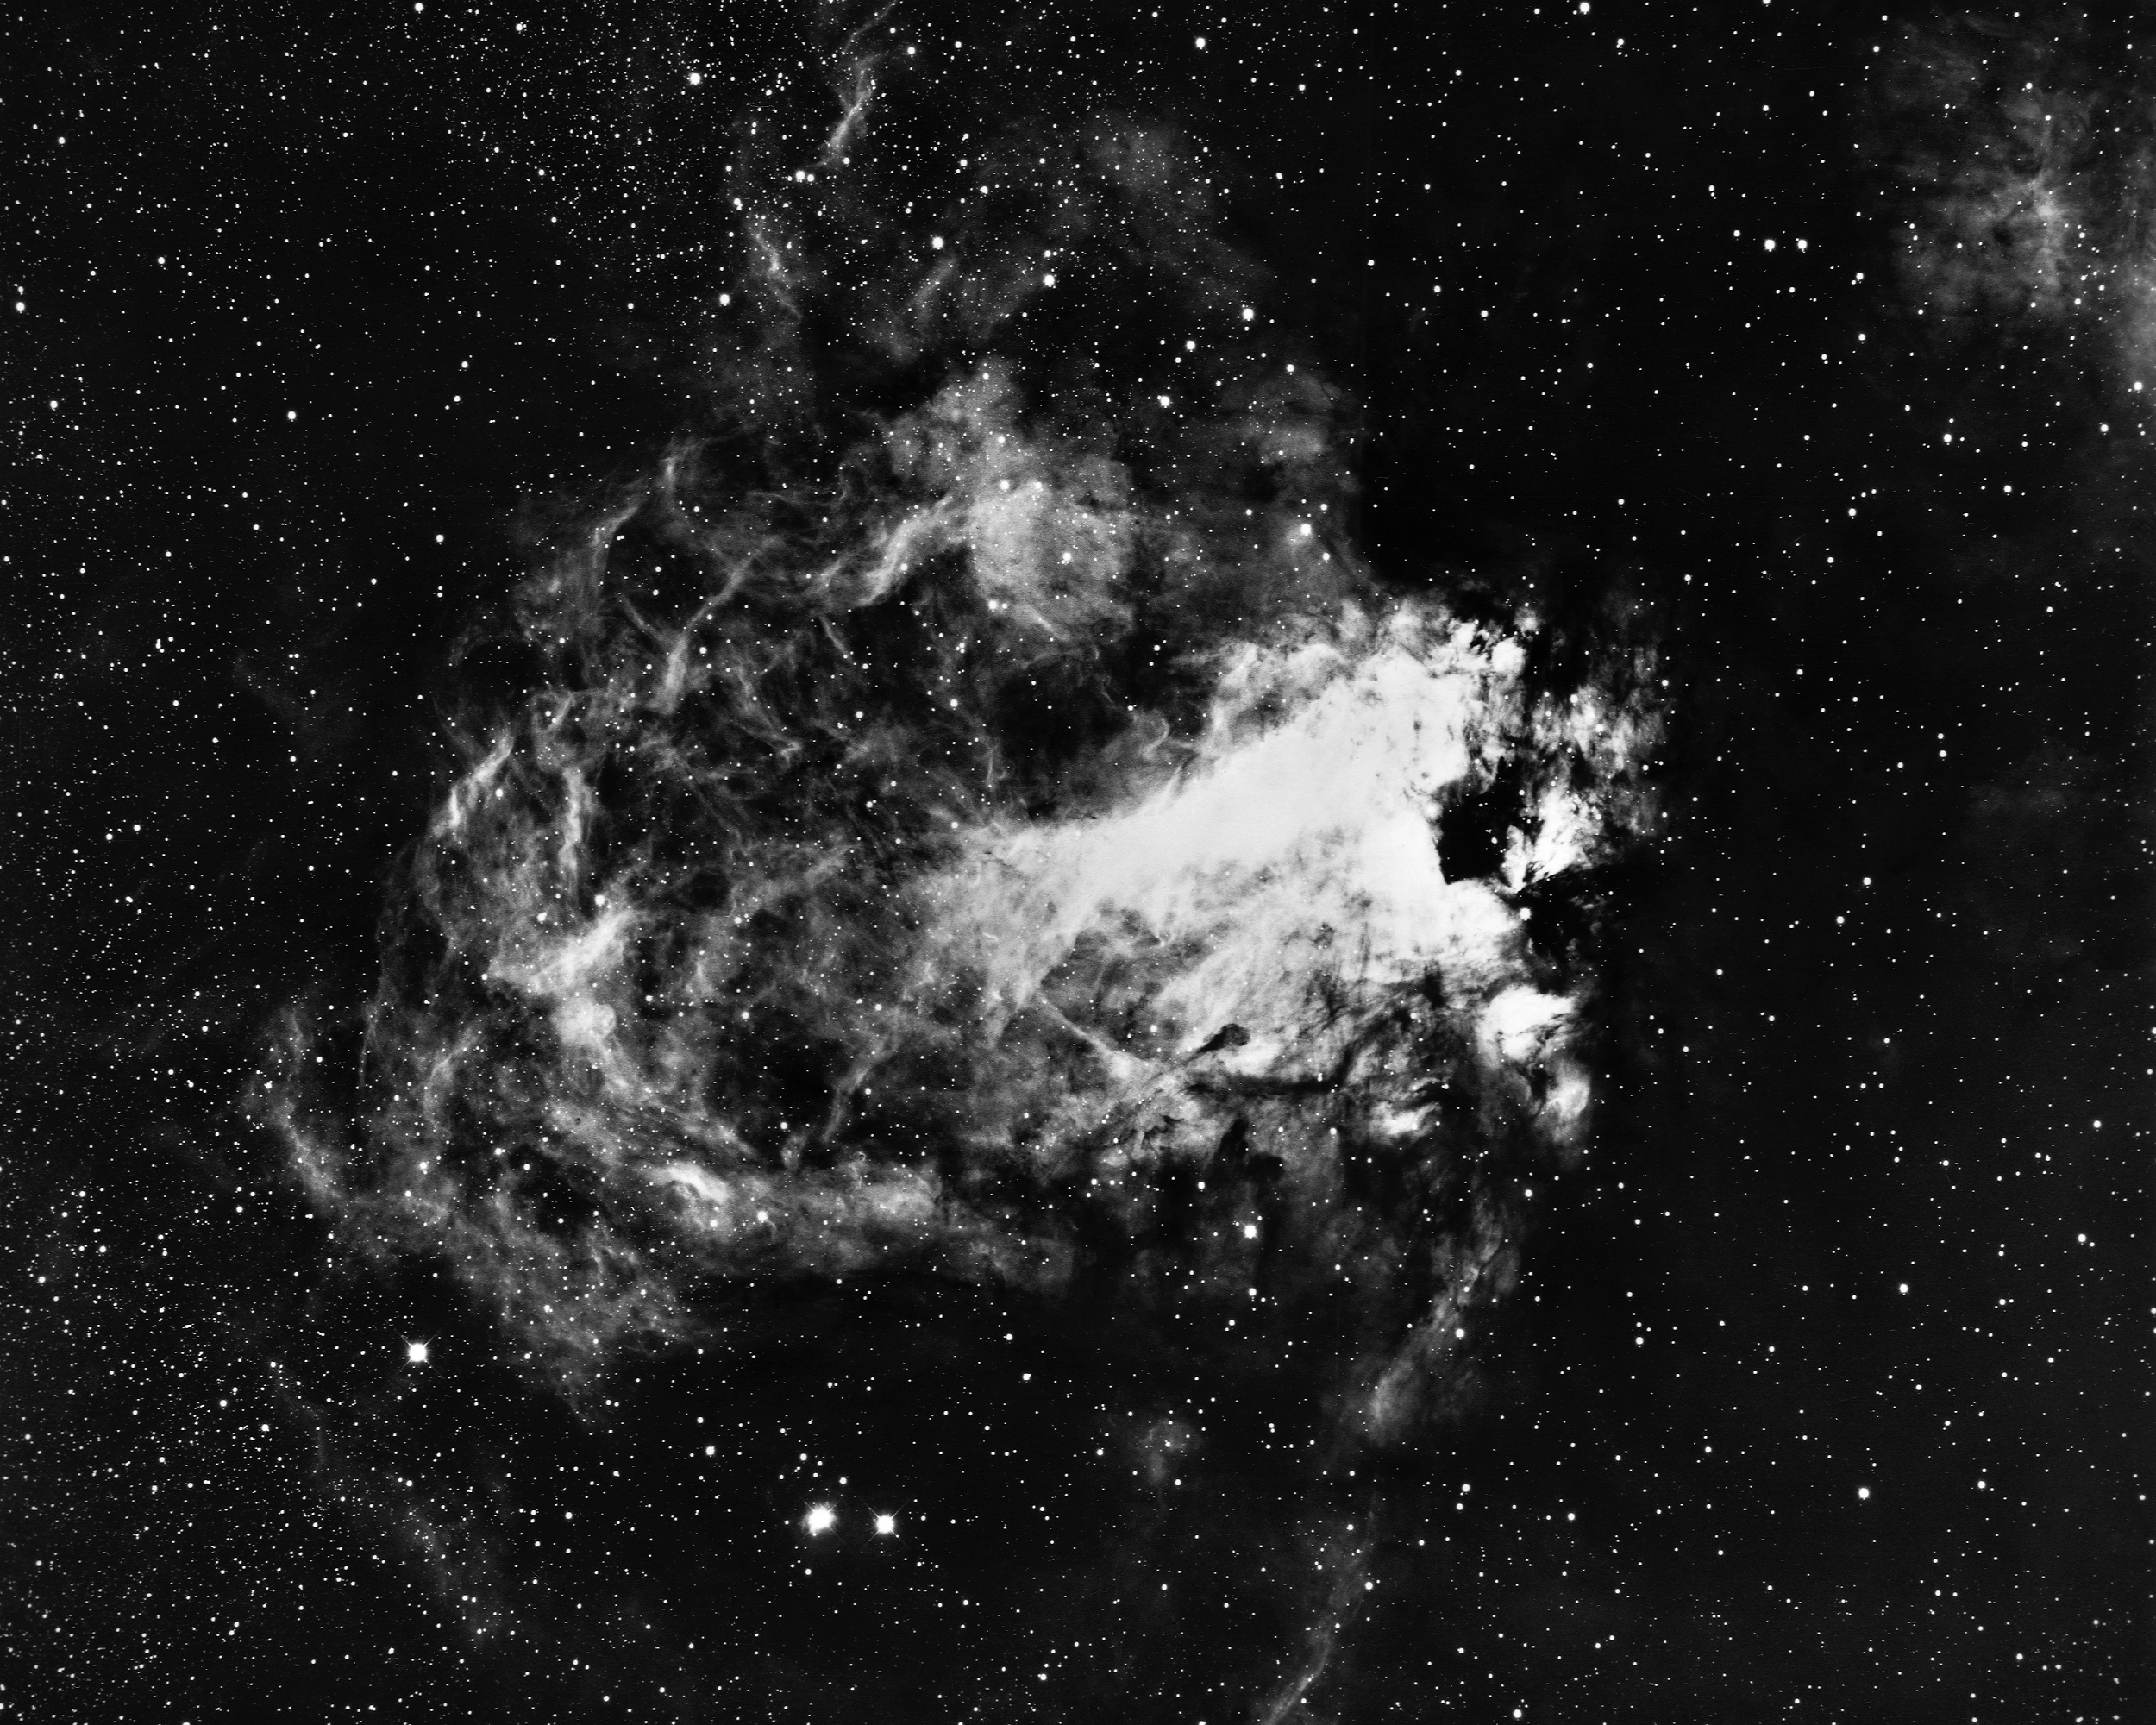

The Omega Nebula, M17

The Omega Nebula, Messier object 17 (M17), NGC 6618, in the constellation Sagittarius, as seen by the Kitt Peak 4-meter Mayall telescope in 1973. This bright nebula, criss-crossed by clouds and lanes of opaque dust and gas, is also known as the Swan Nebula and the Horseshoe Nebula. M17 is estimated to contain over 800 times as much material as the Sun within its 17 light-year diameter. At a distance of 5700 light-years, M17 is also a source of radio noise. North is at the top. We also have an interesting infrared image, a newer 0.9-meter optical image, and a deeper Schmidt image.

Credit: NOIRLab/NSF/AURA